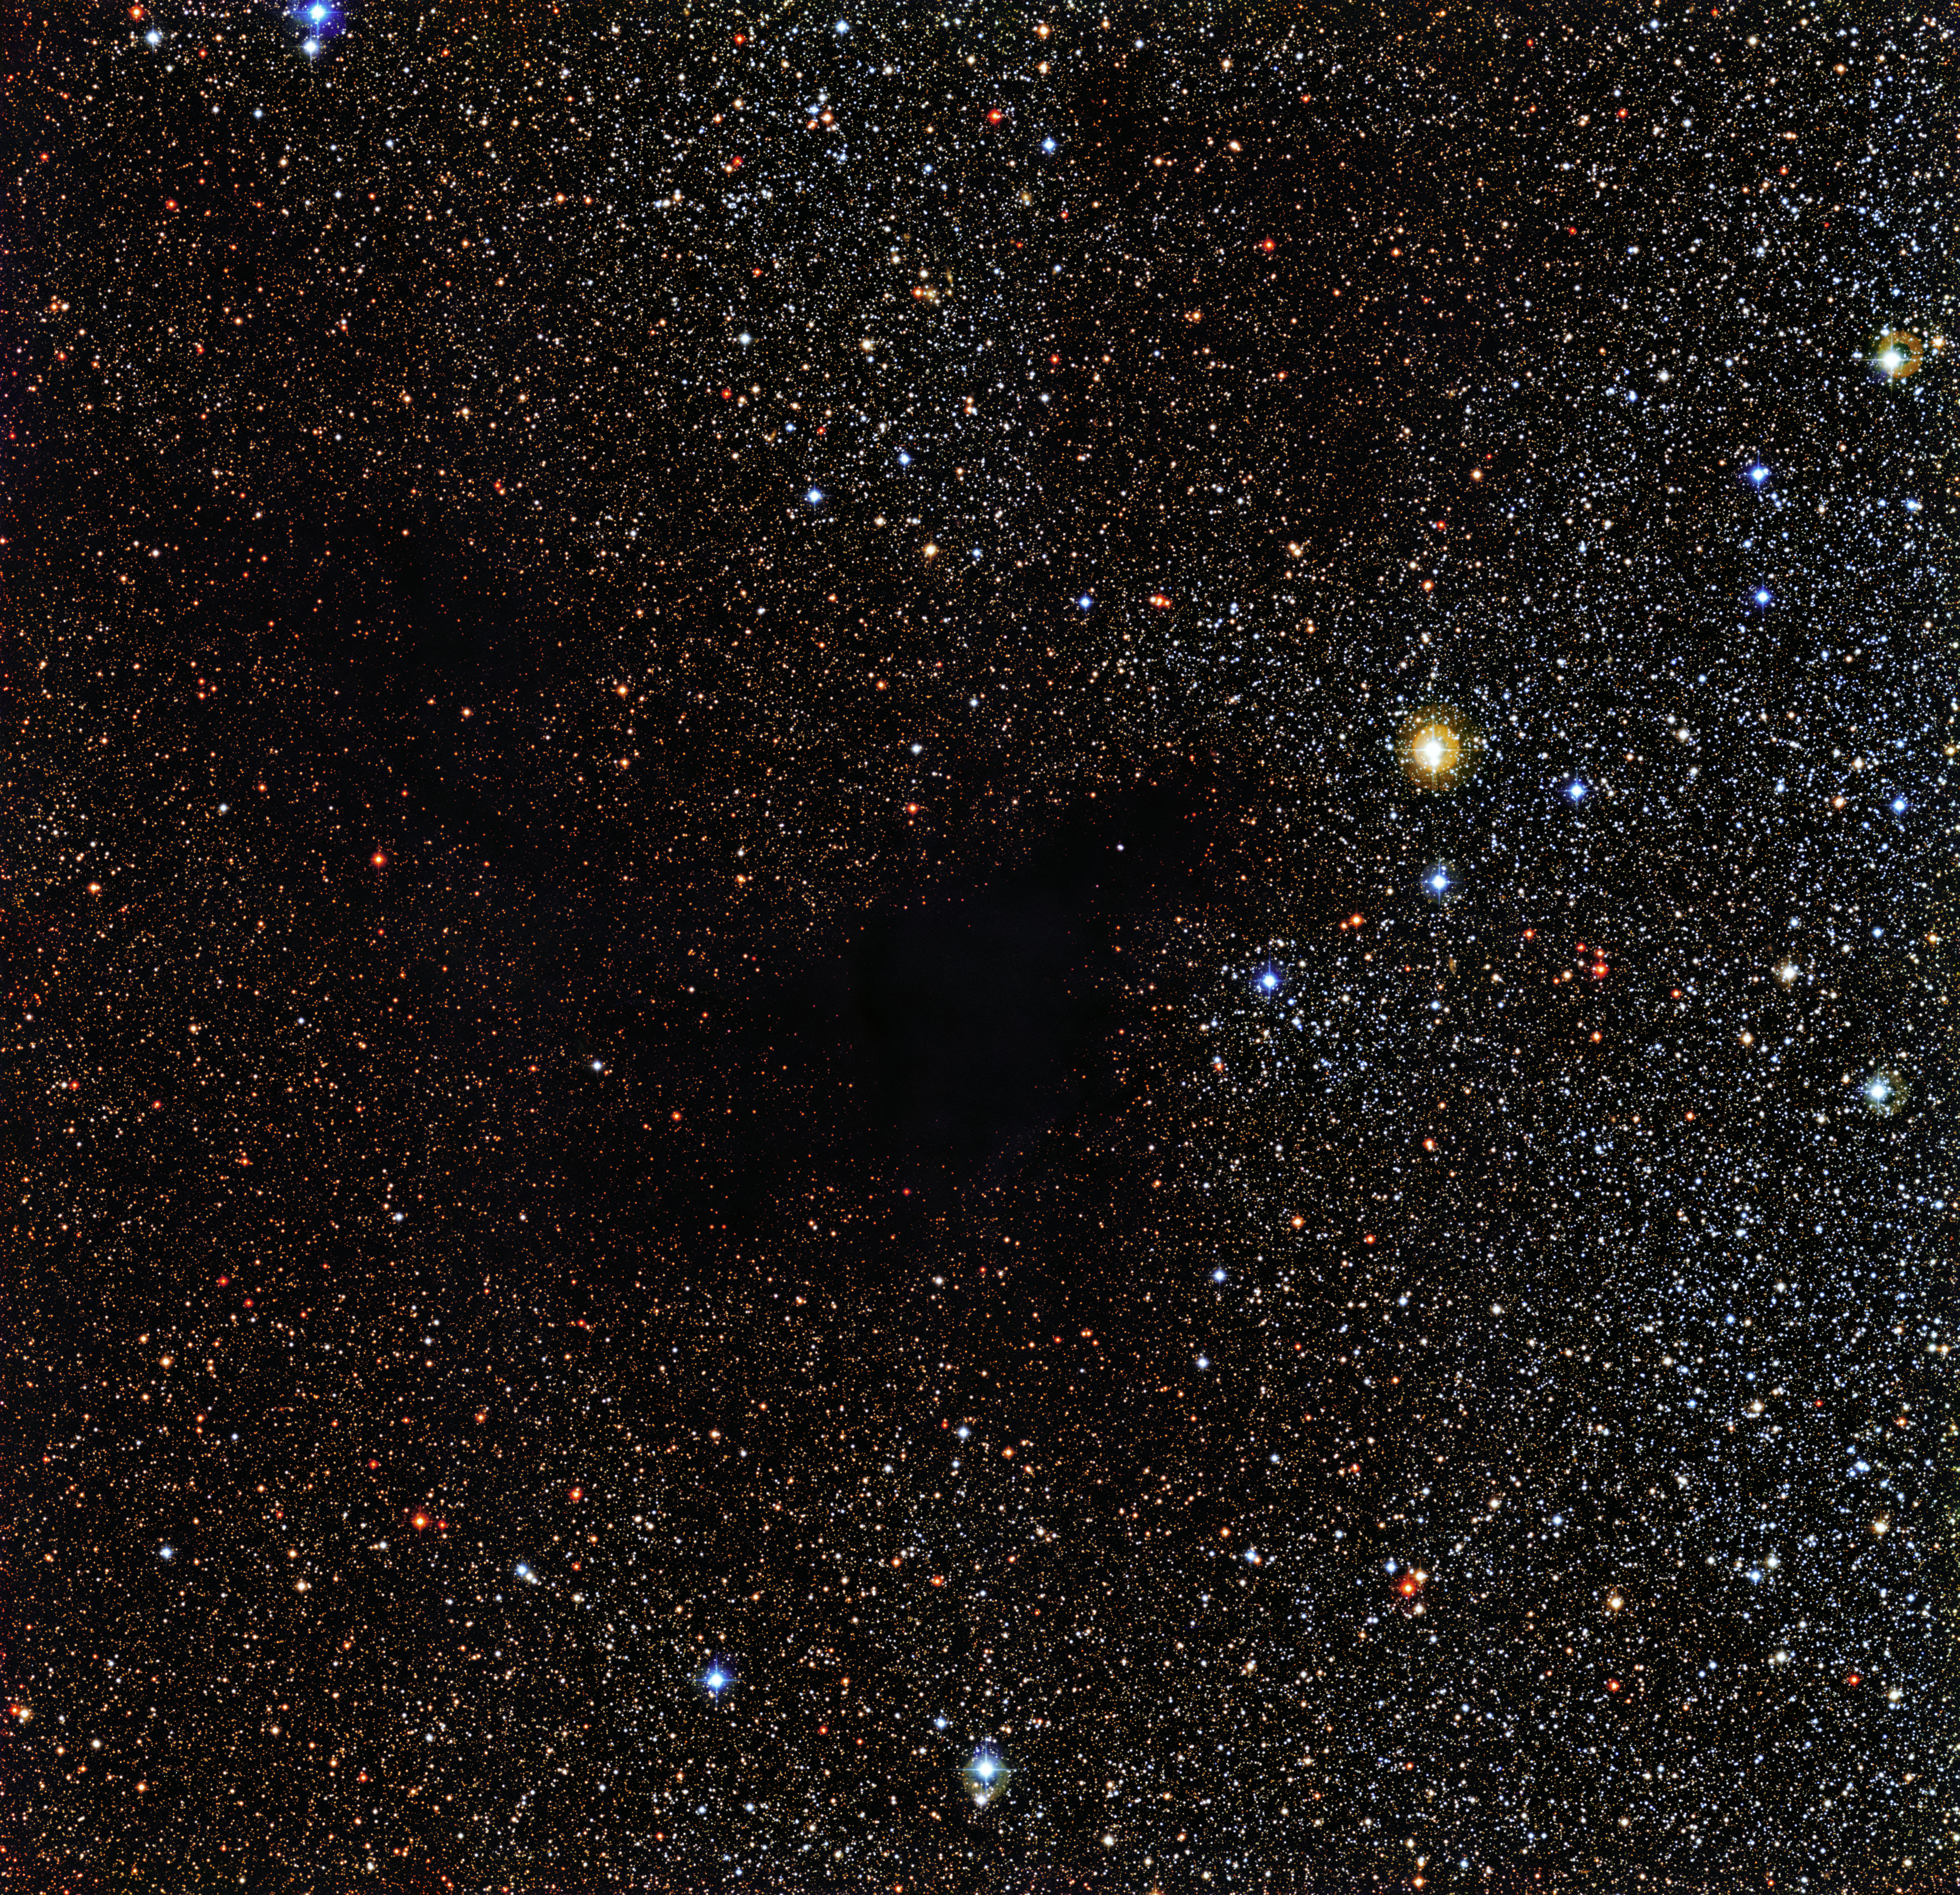

The dark nebula LDN 483

The Wide Field Imager (WFI) on the MPG/ESO 2.2-metre telescope at the La Silla Observatory in Chile snapped this image of the dark nebula LDN 483. The object is a region of space clogged with gas and dust. These materials are dense enough to effectively eclipse the light of background stars. LDN 483 is located about 700 light-years away in the constellation of Serpens (The Serpent).

Credit: ESO